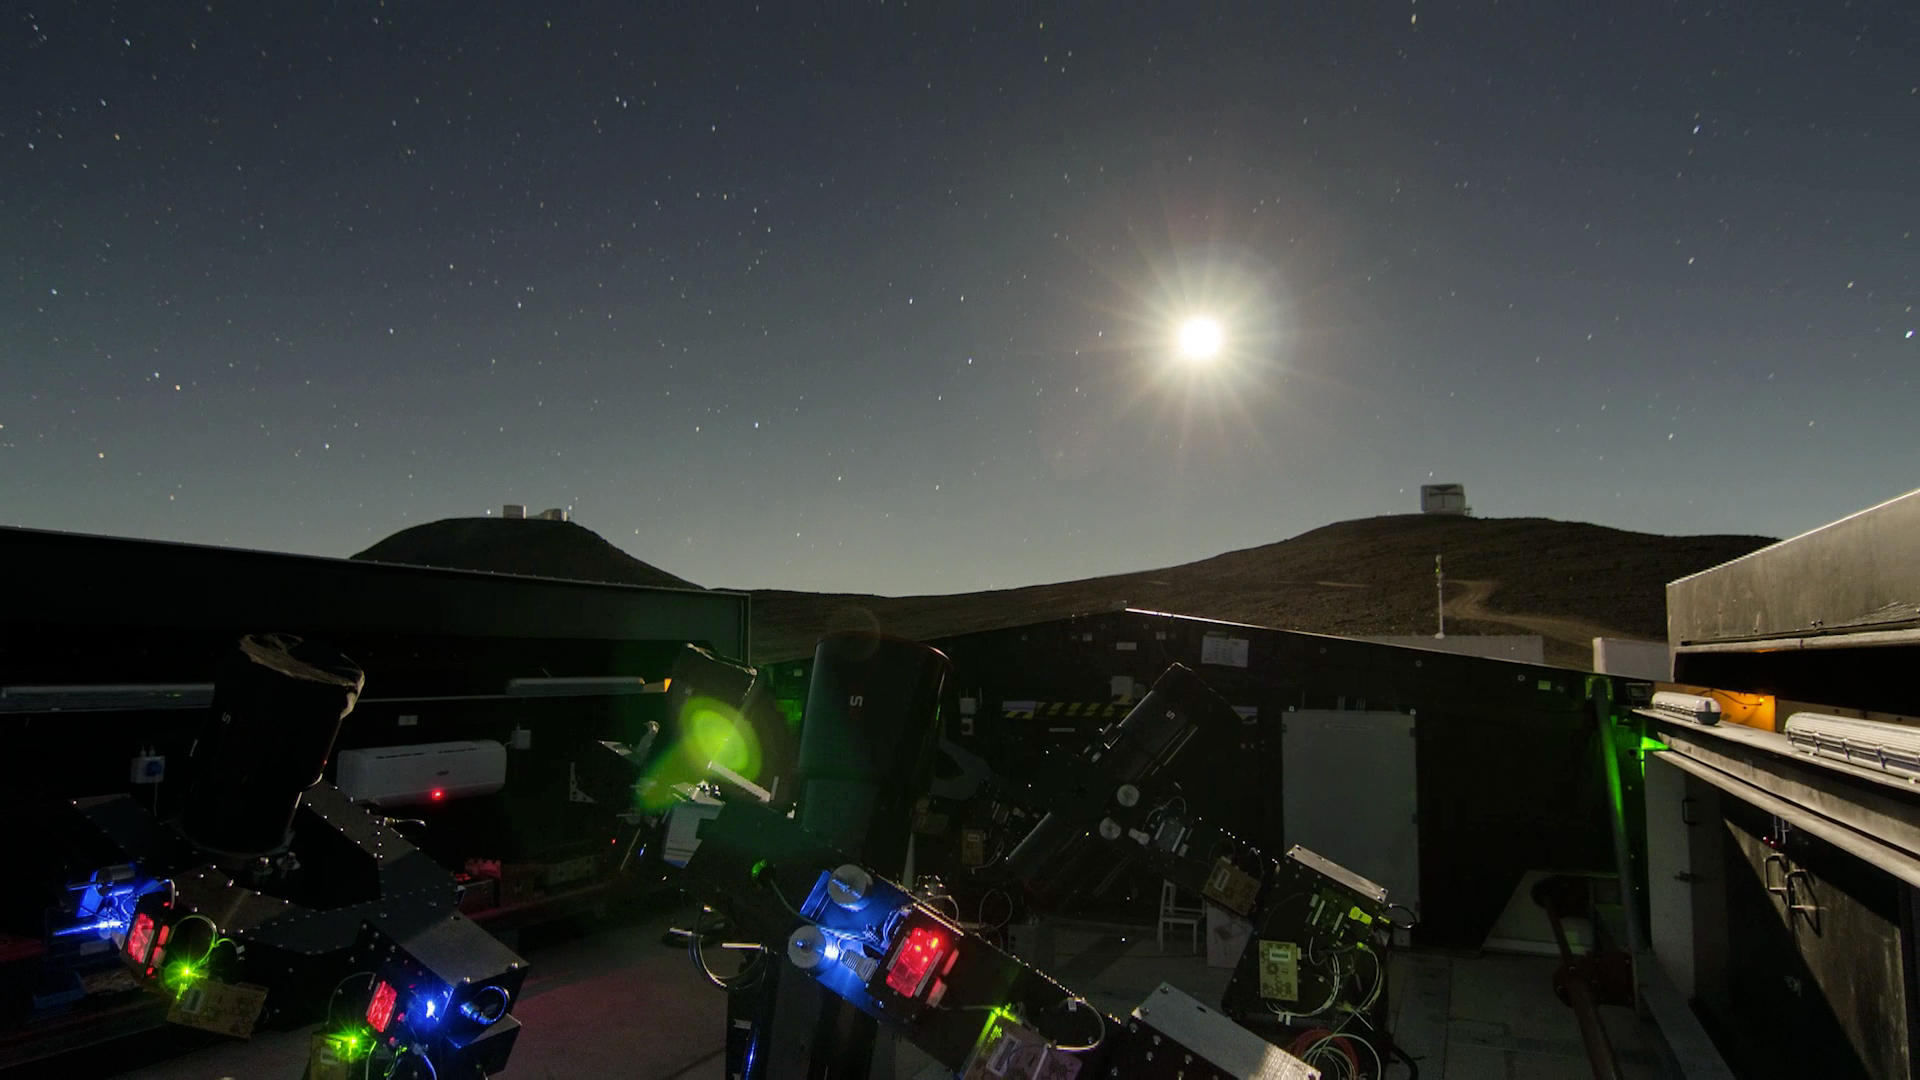

Screenshot of ESOcast 71

Screenshot of ESOcast 71. You can watch and download it from http://www.eso.org/public/videos/eso1502a/

Credit: ESO